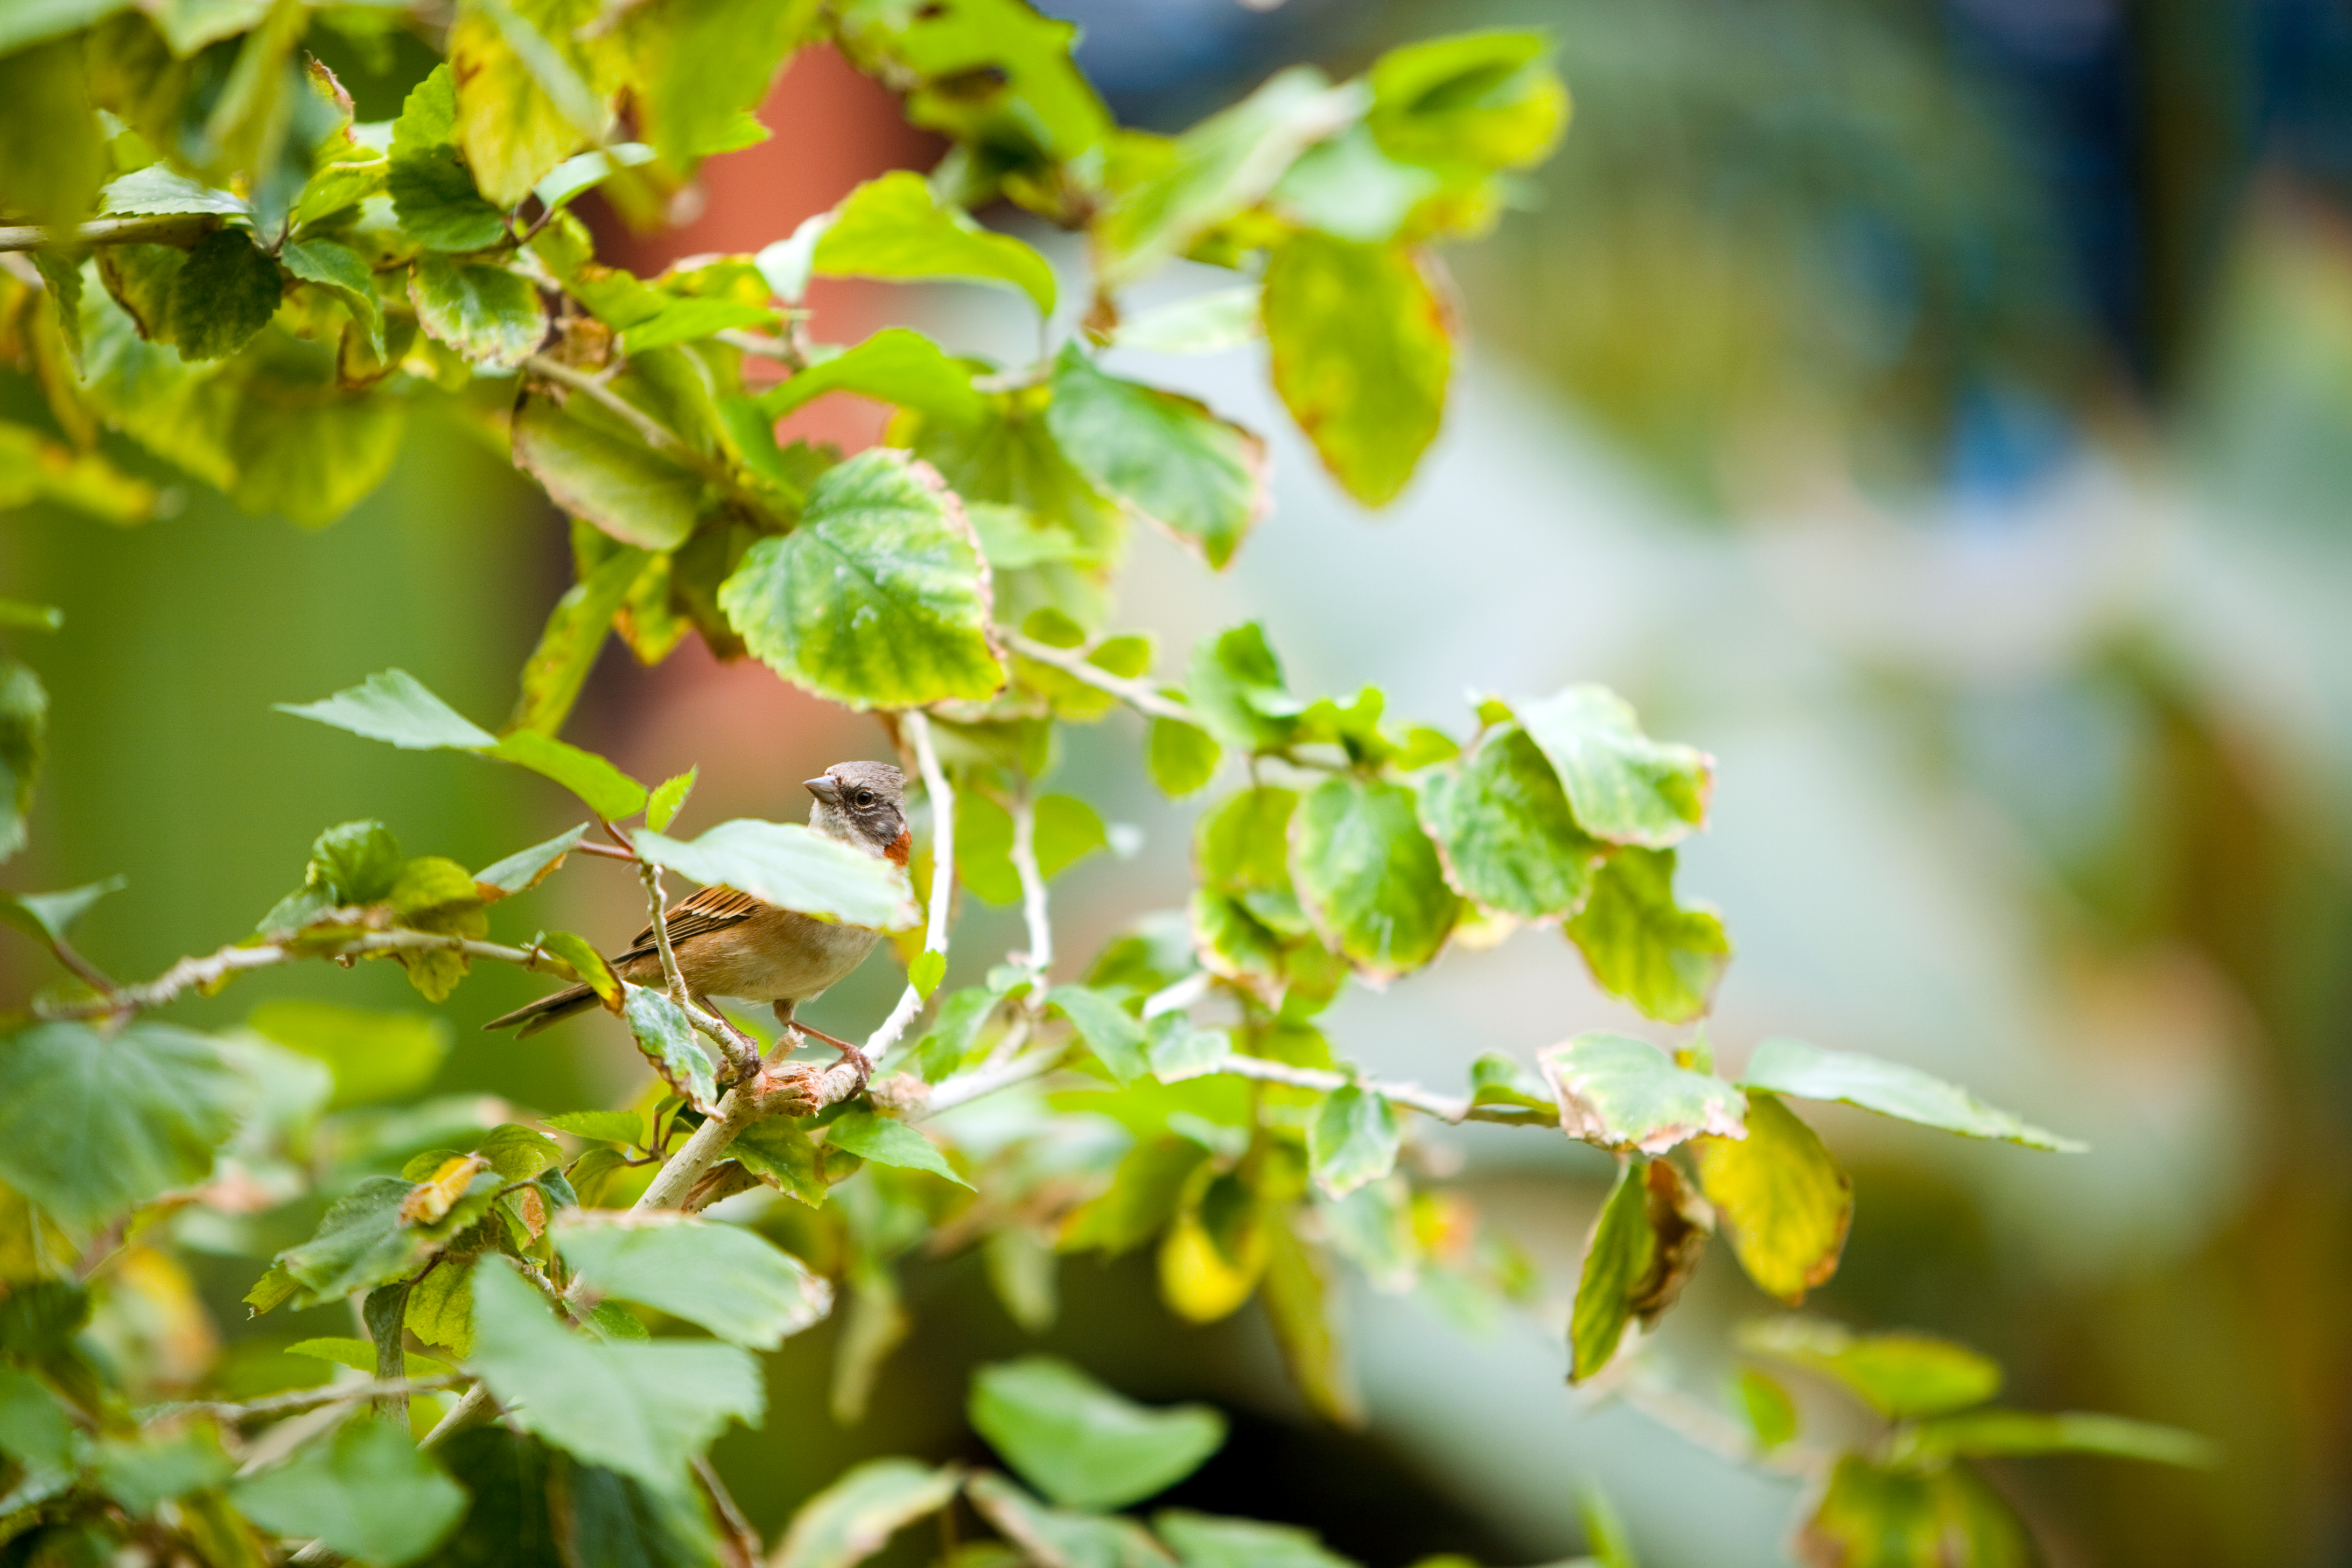

Unexpected visitor at Paranal Observatory

A sparrow caught at the main garden of the Paranal Residencia, where the subtropical vegetation and a swimming pool keep a higher level of humidity than outside, offering a more comfortable environment to people working at the observatory (and not only to people!). As an oasis in the middle of the driest desert on Earth, the garden of the Paranal Residencia sometimes attracts unexpected special visitors, such as small birds and insects. Most of these and other animals sometimes seen in the area, such as foxes and vultures, mostly come from the coast, only 12 km away from the Observatory. At lower altitudes, typically under the 1500 metres, the humidity of the ocean allows the survival of endemic flora and fauna.

Credit: ESO